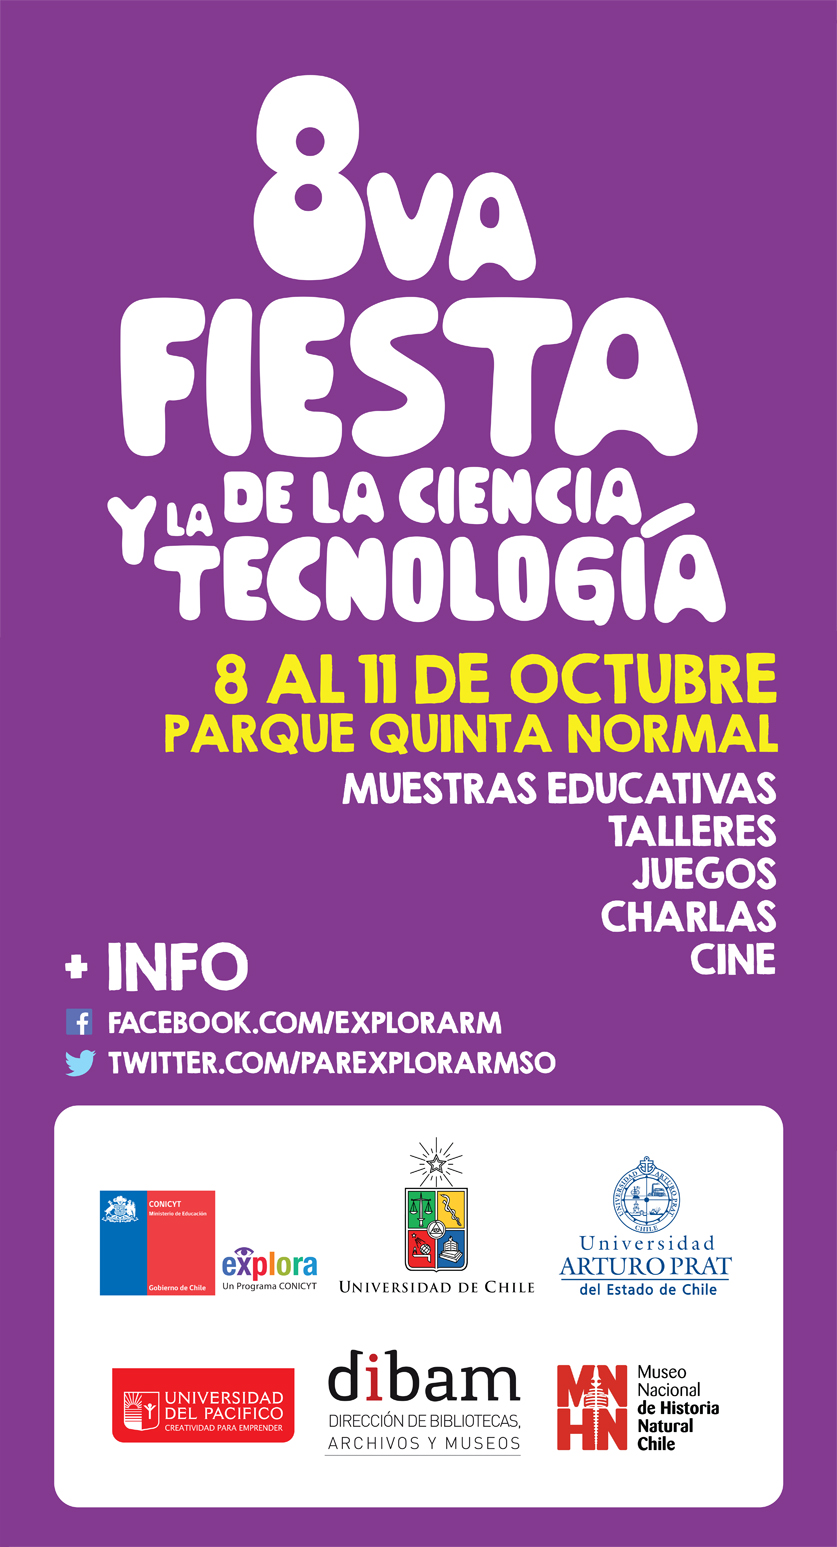

Brochure for the Chilean event VIII Fiesta de la Ciencia 2014

Brochure for the Chilean event VIII Fiesta de la Ciencia 2014.

Credit: Explora/Conicyt